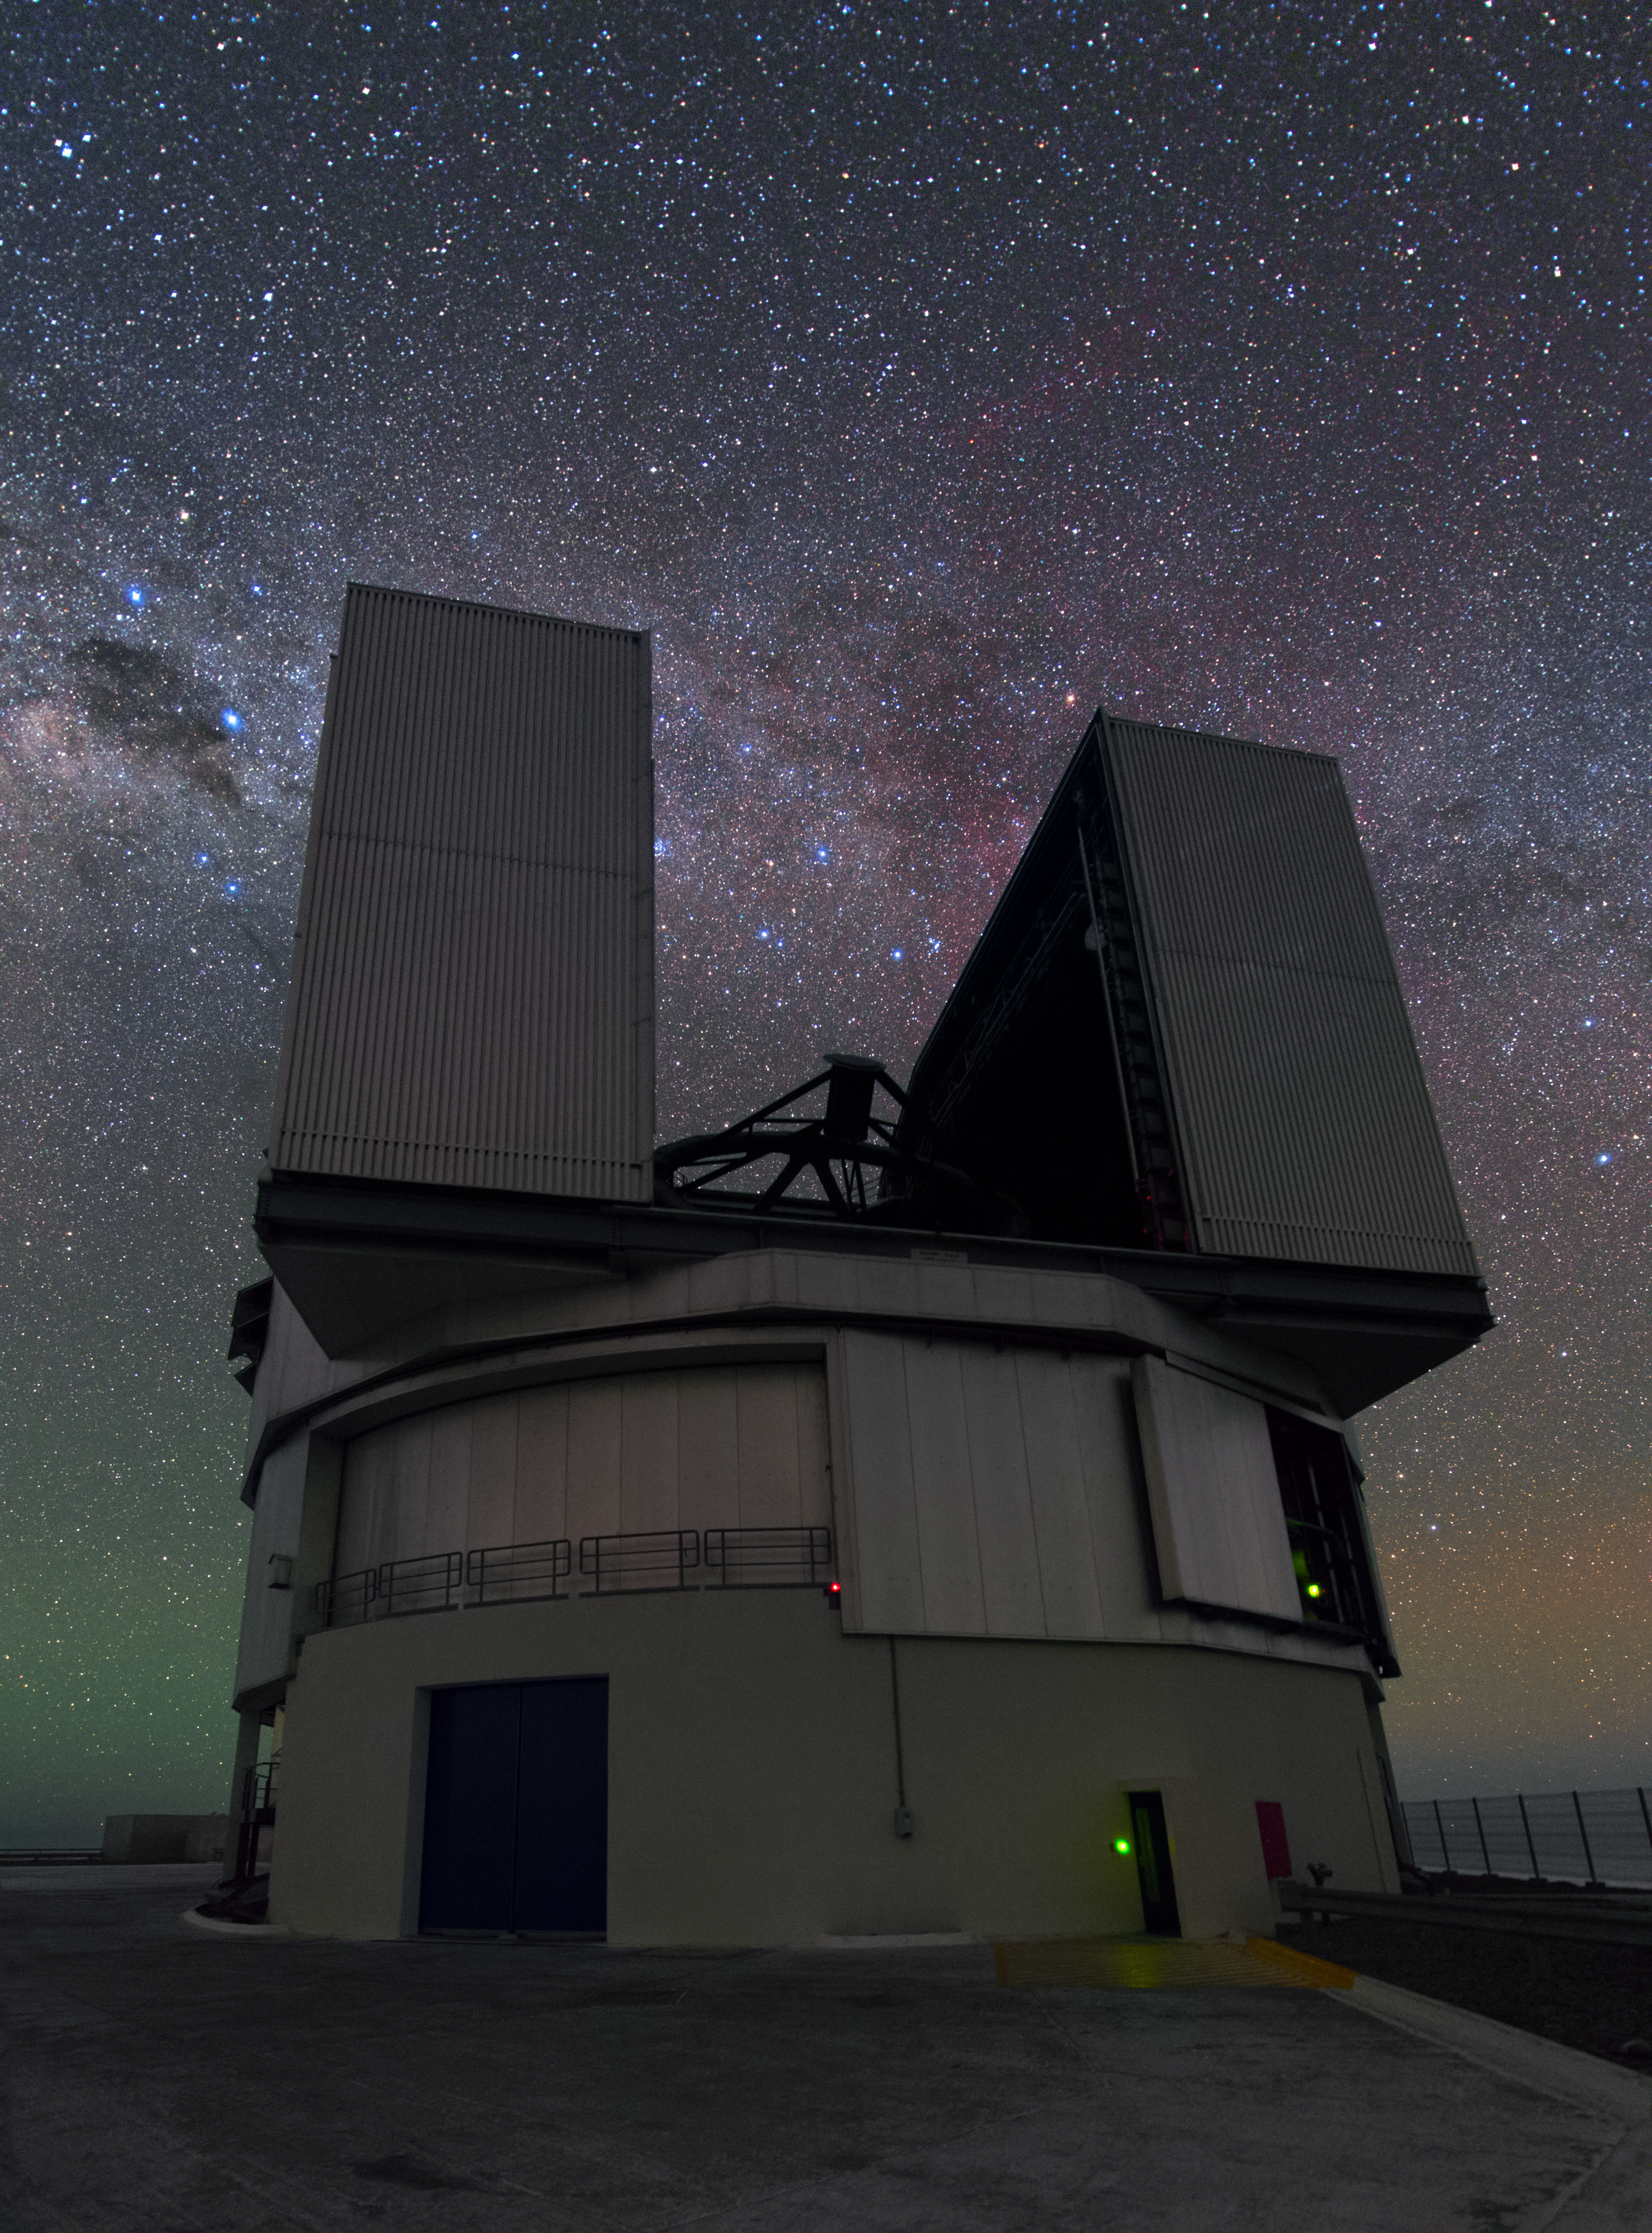

The most powerful telescope in the world

Each of the four Unit Telescopes of the VLT can either work alone or together as an interferometer with the other units. Even alone each of the Unit telescopes belongs to the most powerful telescopes in the world.

Credit: Y. Beletsky (LCO)/ESO